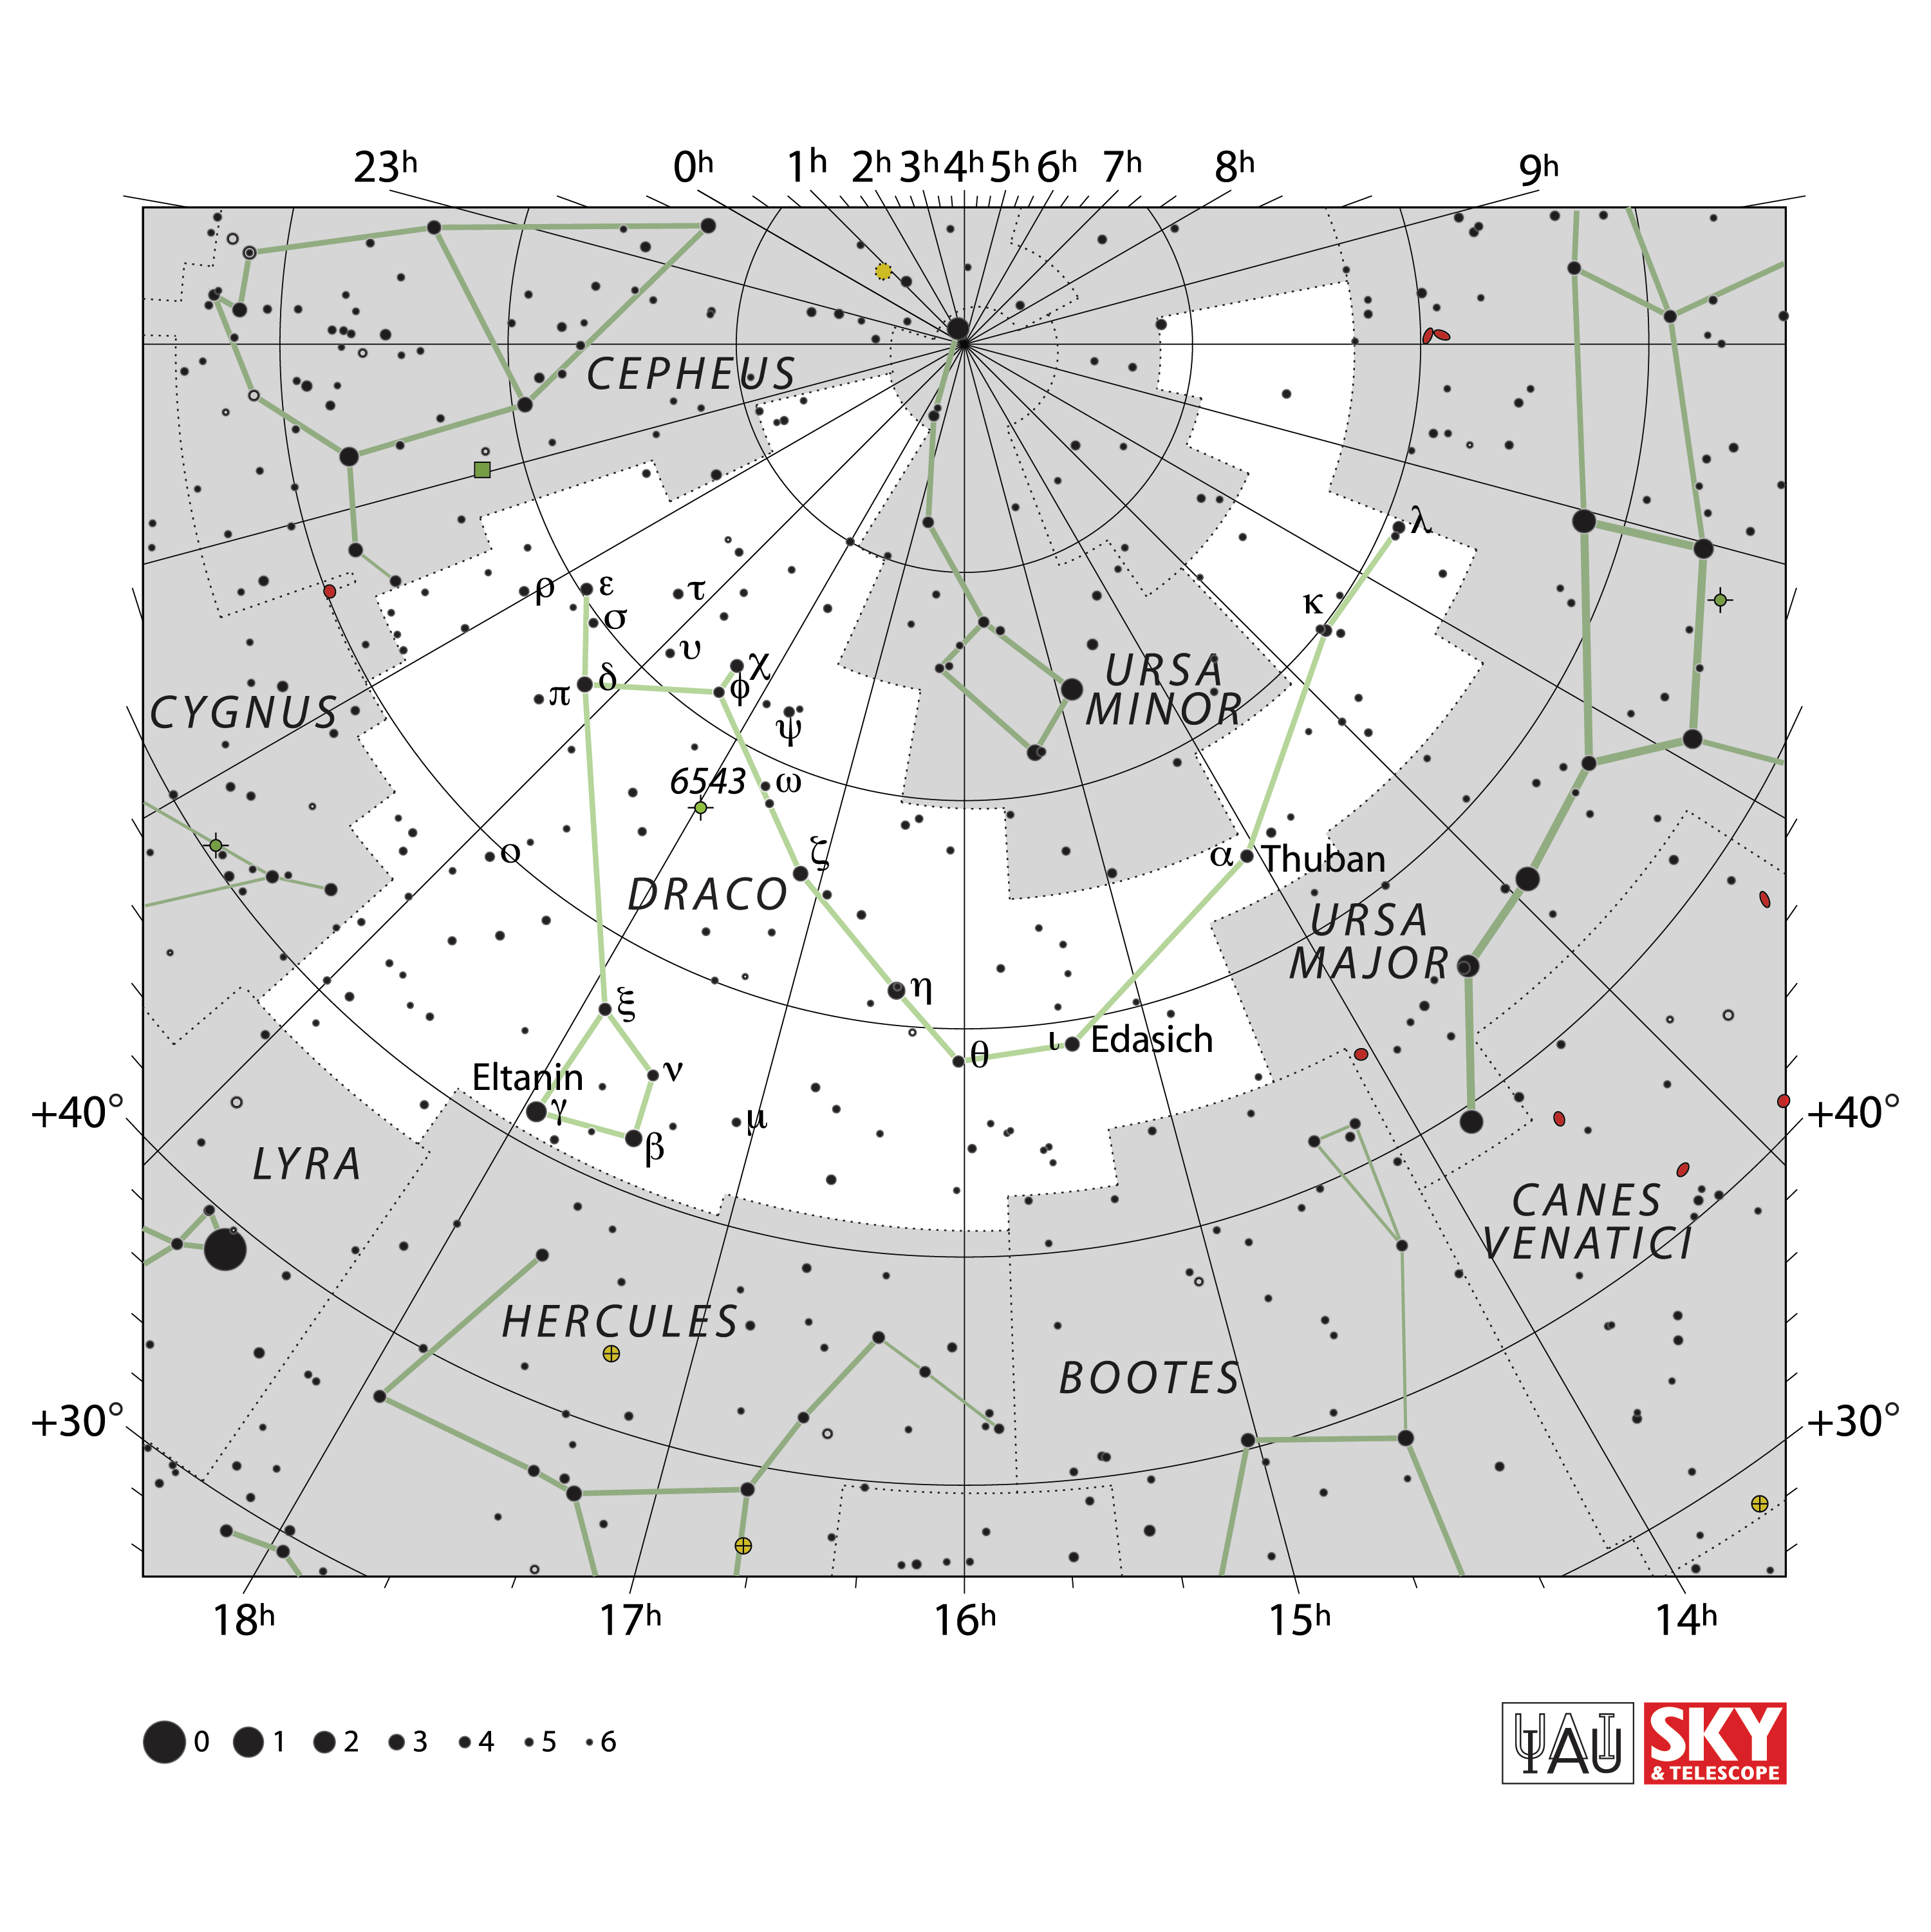

Draco

Credit: IAU and Sky & Telescope